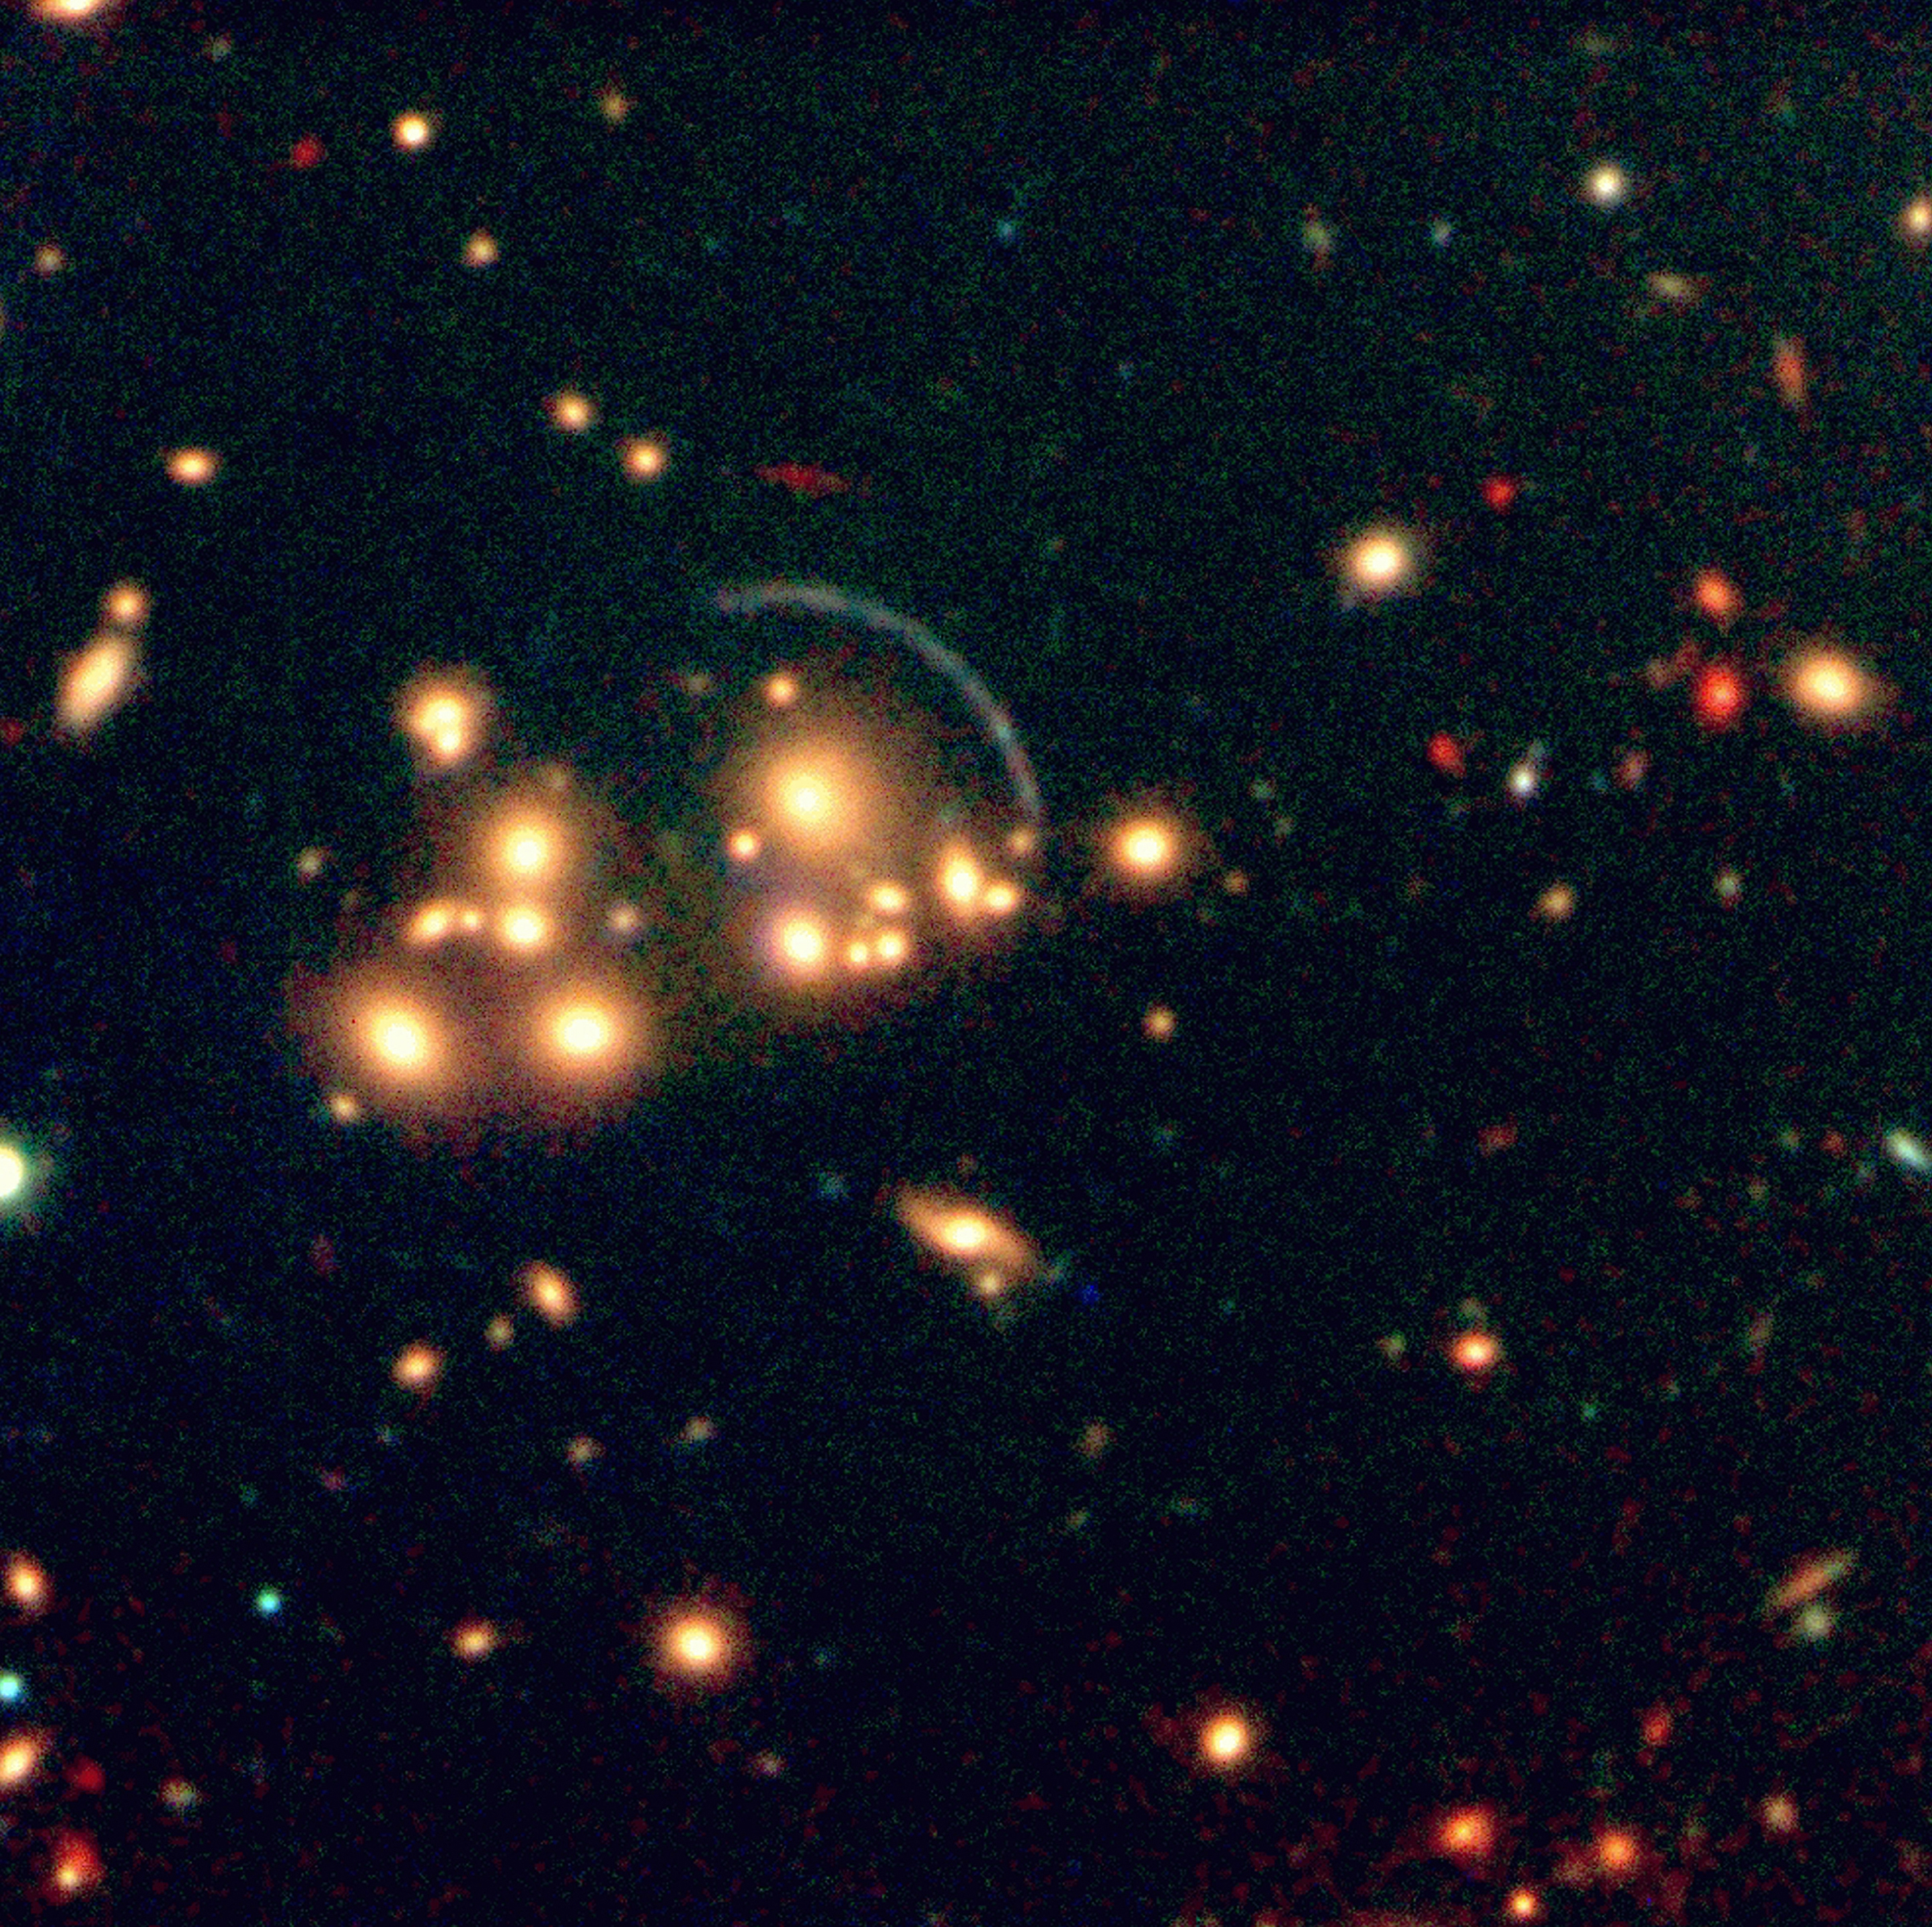

Galaxy cluster CL2244-02 with gravitational arcs

The image is a colour composite image of the galaxy cluster CL2244-02 (redshift z = 0.3), combining a 20 min jittered ISAAC Ks (2.16µm) exposure with 15 min V (green-yellow) and R (red) exposures, obtained with the VLT Test Camera at the UT1 Nasmyth focus. In addition to the prominent blue arc, produced by gravitational lensing of a galaxy at redshift z = 2.24, there are also notable, very red arcs, both closer to the centre and further out. They were only detected in the infrared image and are probably due to lensing of a much more distant galaxy.

Credit: ESO